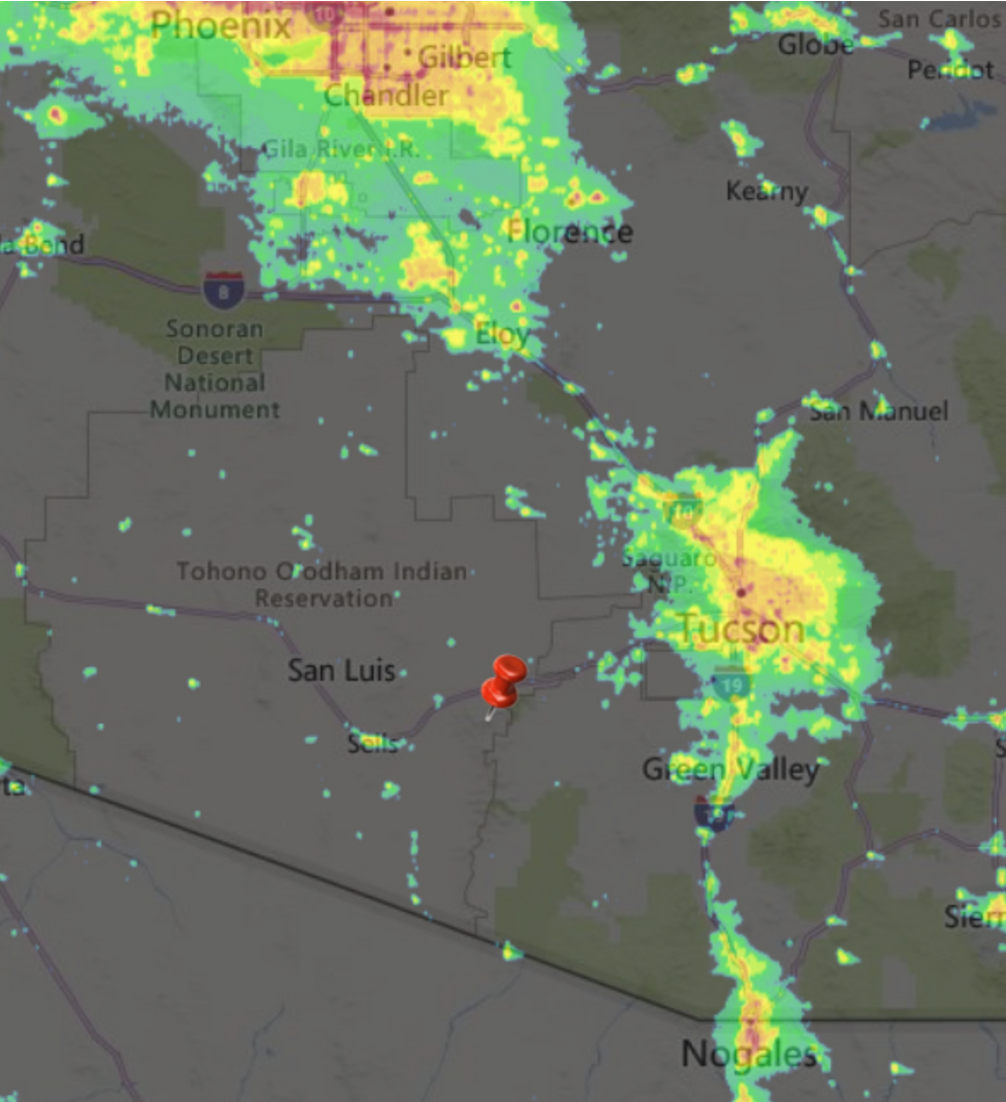

Southern AZ Light Pollution

A map overlay showing the amount of light pollution in Southern Arizona.

Credit: NOIRLab/NSF/AURA